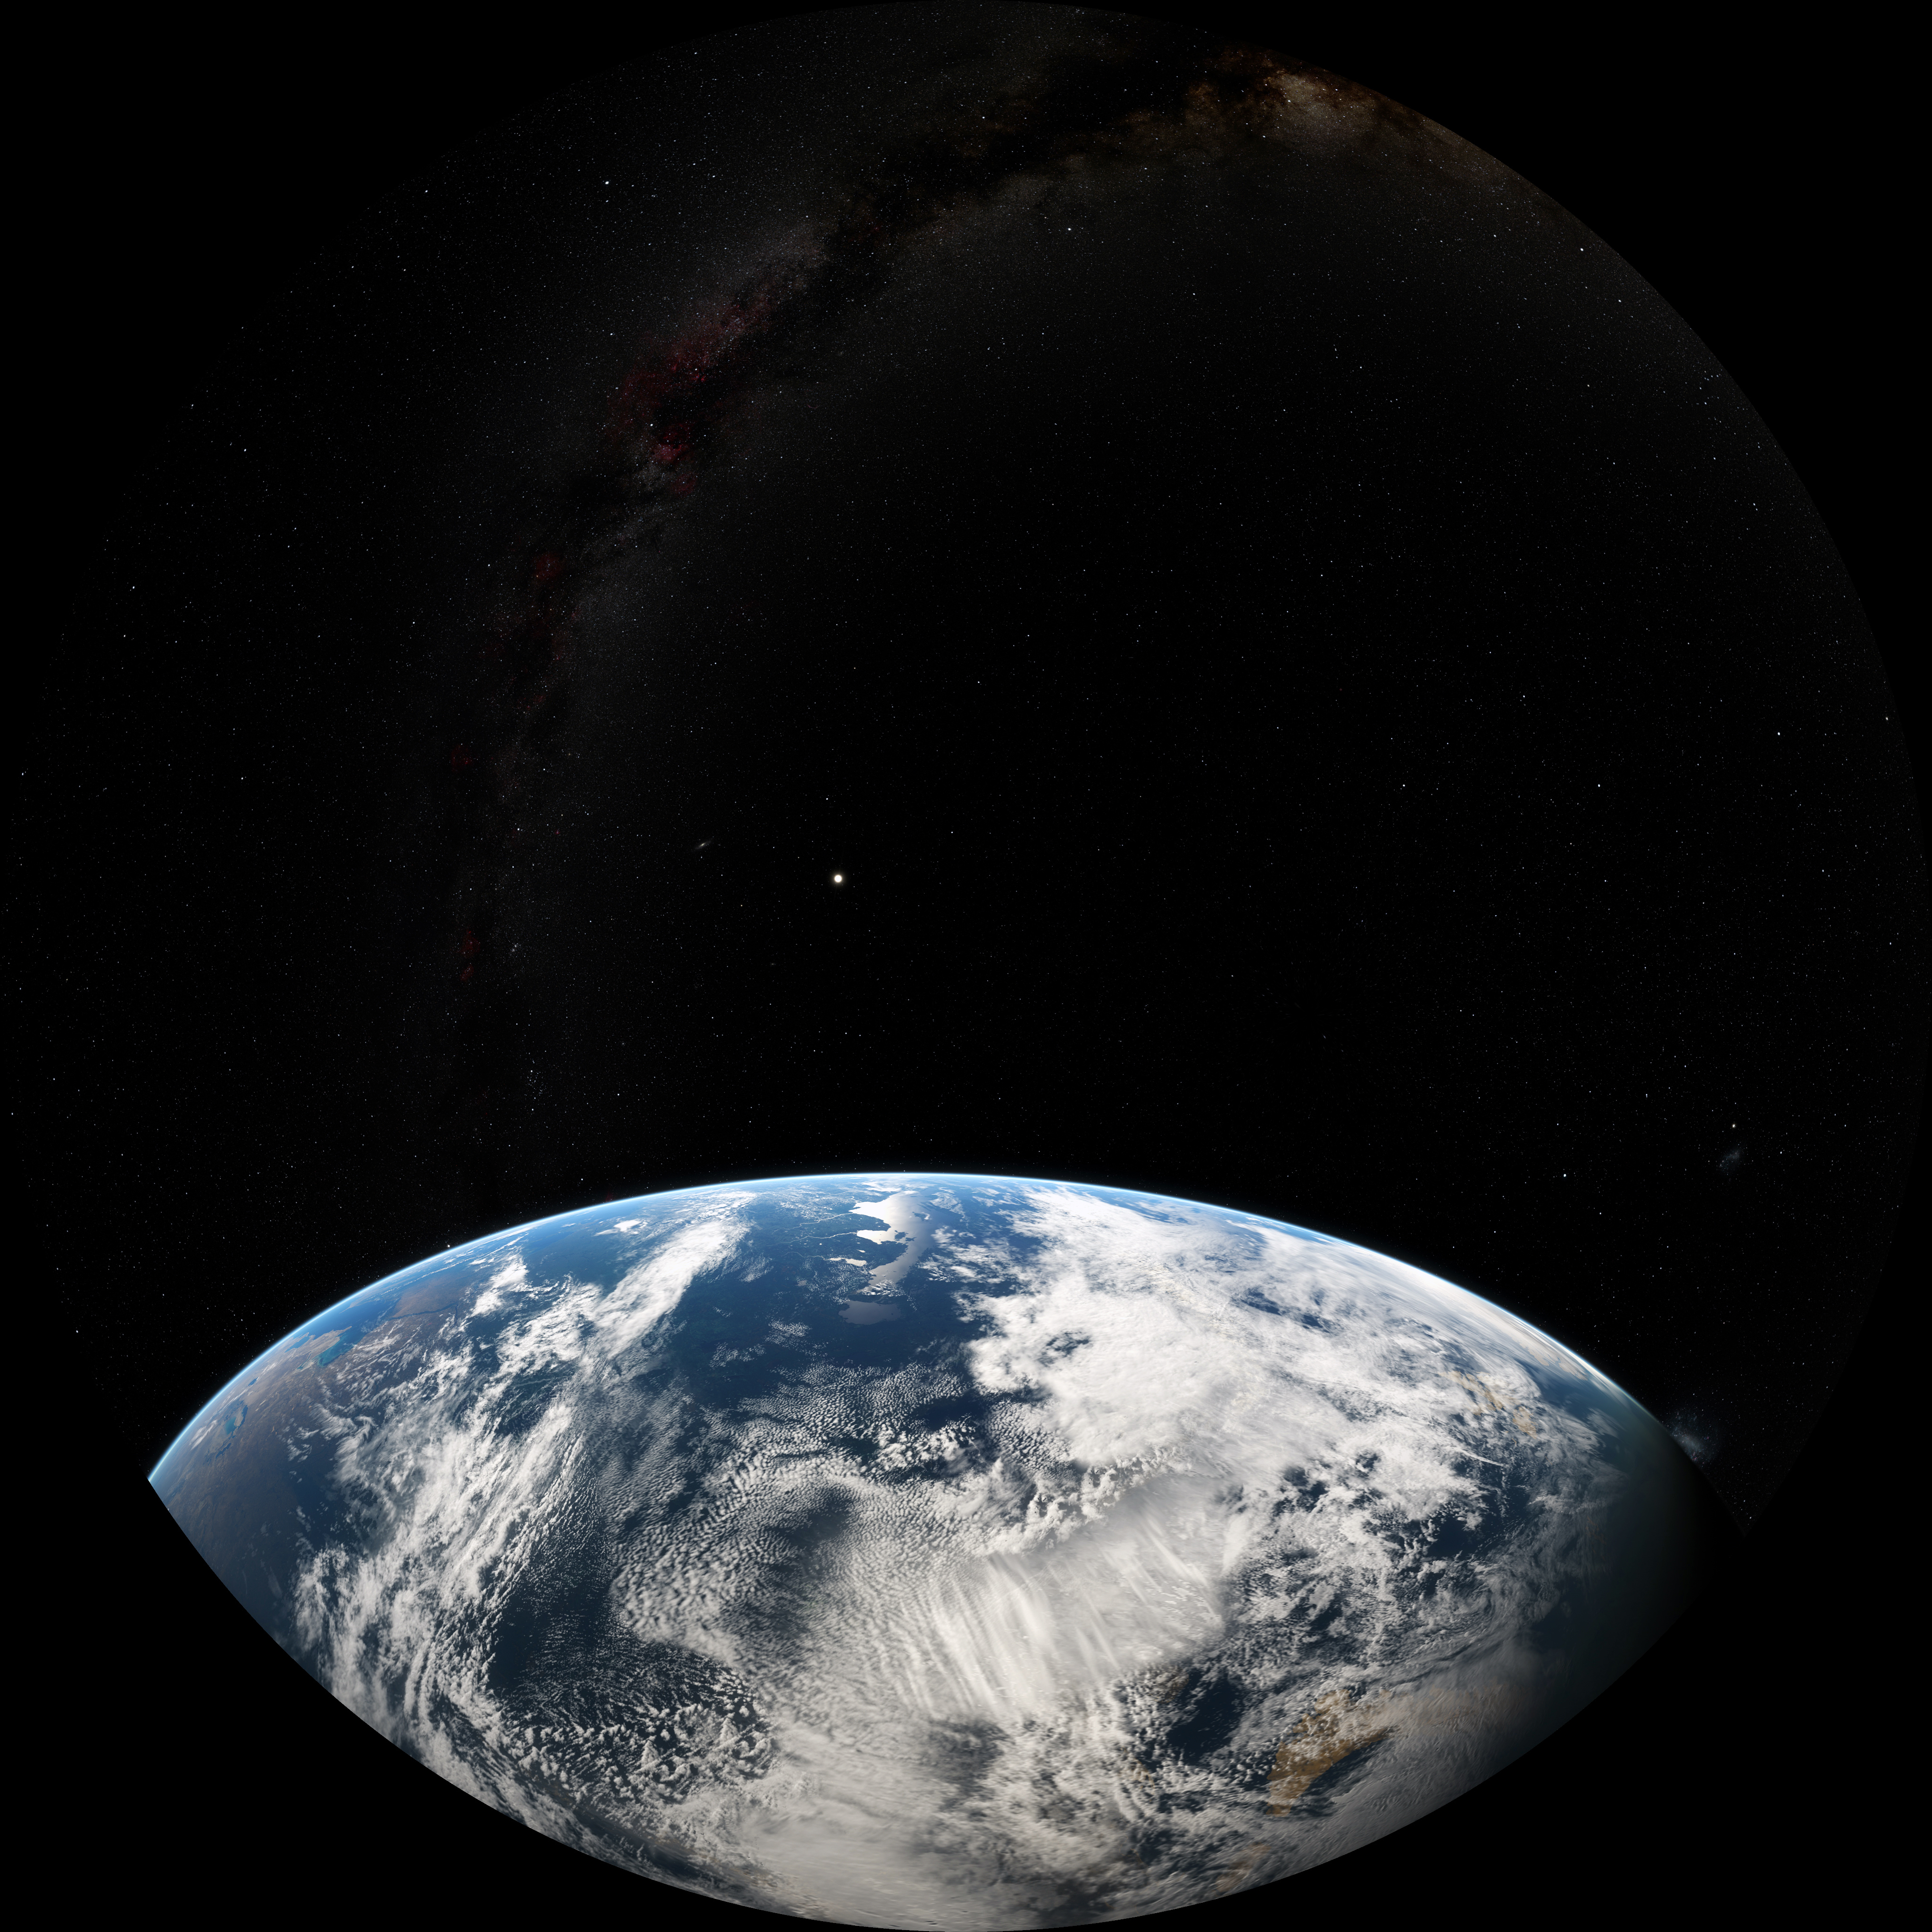

Image still from the planetarium show "From Earth to the Universe"

A still from ESO's planetarium show From Earth to the Universe showing Earth.

A still from ESO's planetarium show "From Earth to the Universe" showing

Credit: NASA/M.Kornmesser, N. Risinger (skysurvey.org), ESO